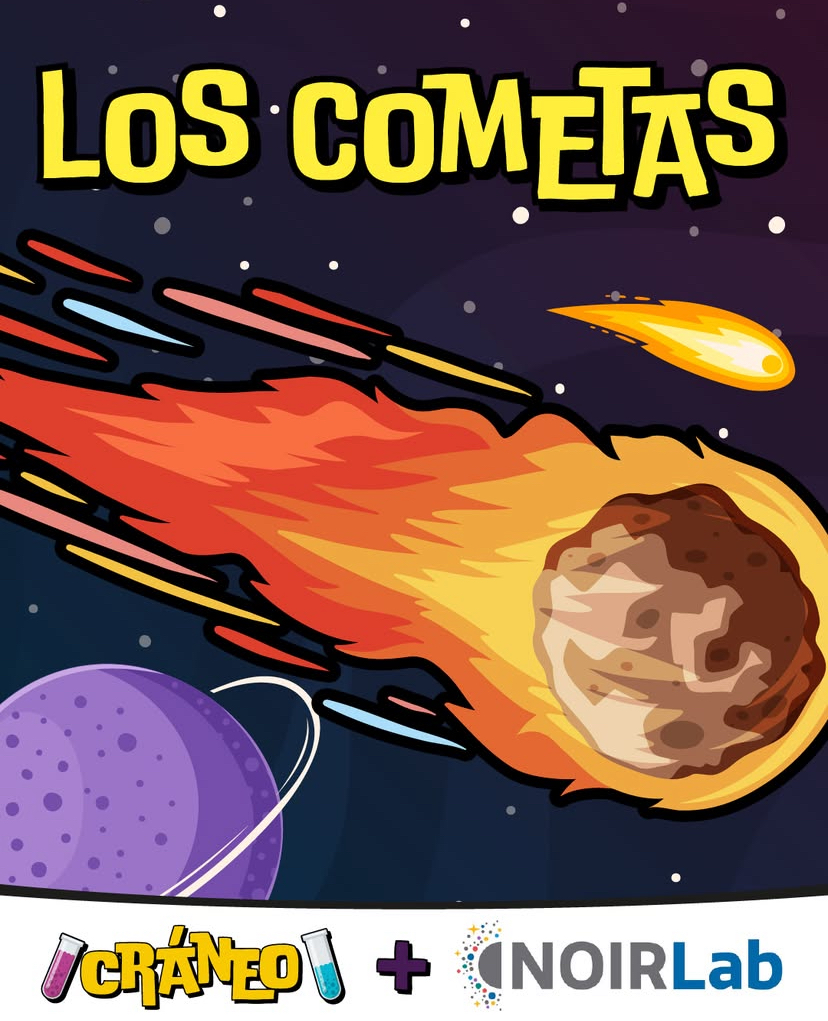

Podcast episode for kids featuring Pol Massana, a NOIRLab Post-Doc Research Associate.

Credit: NOIRLab